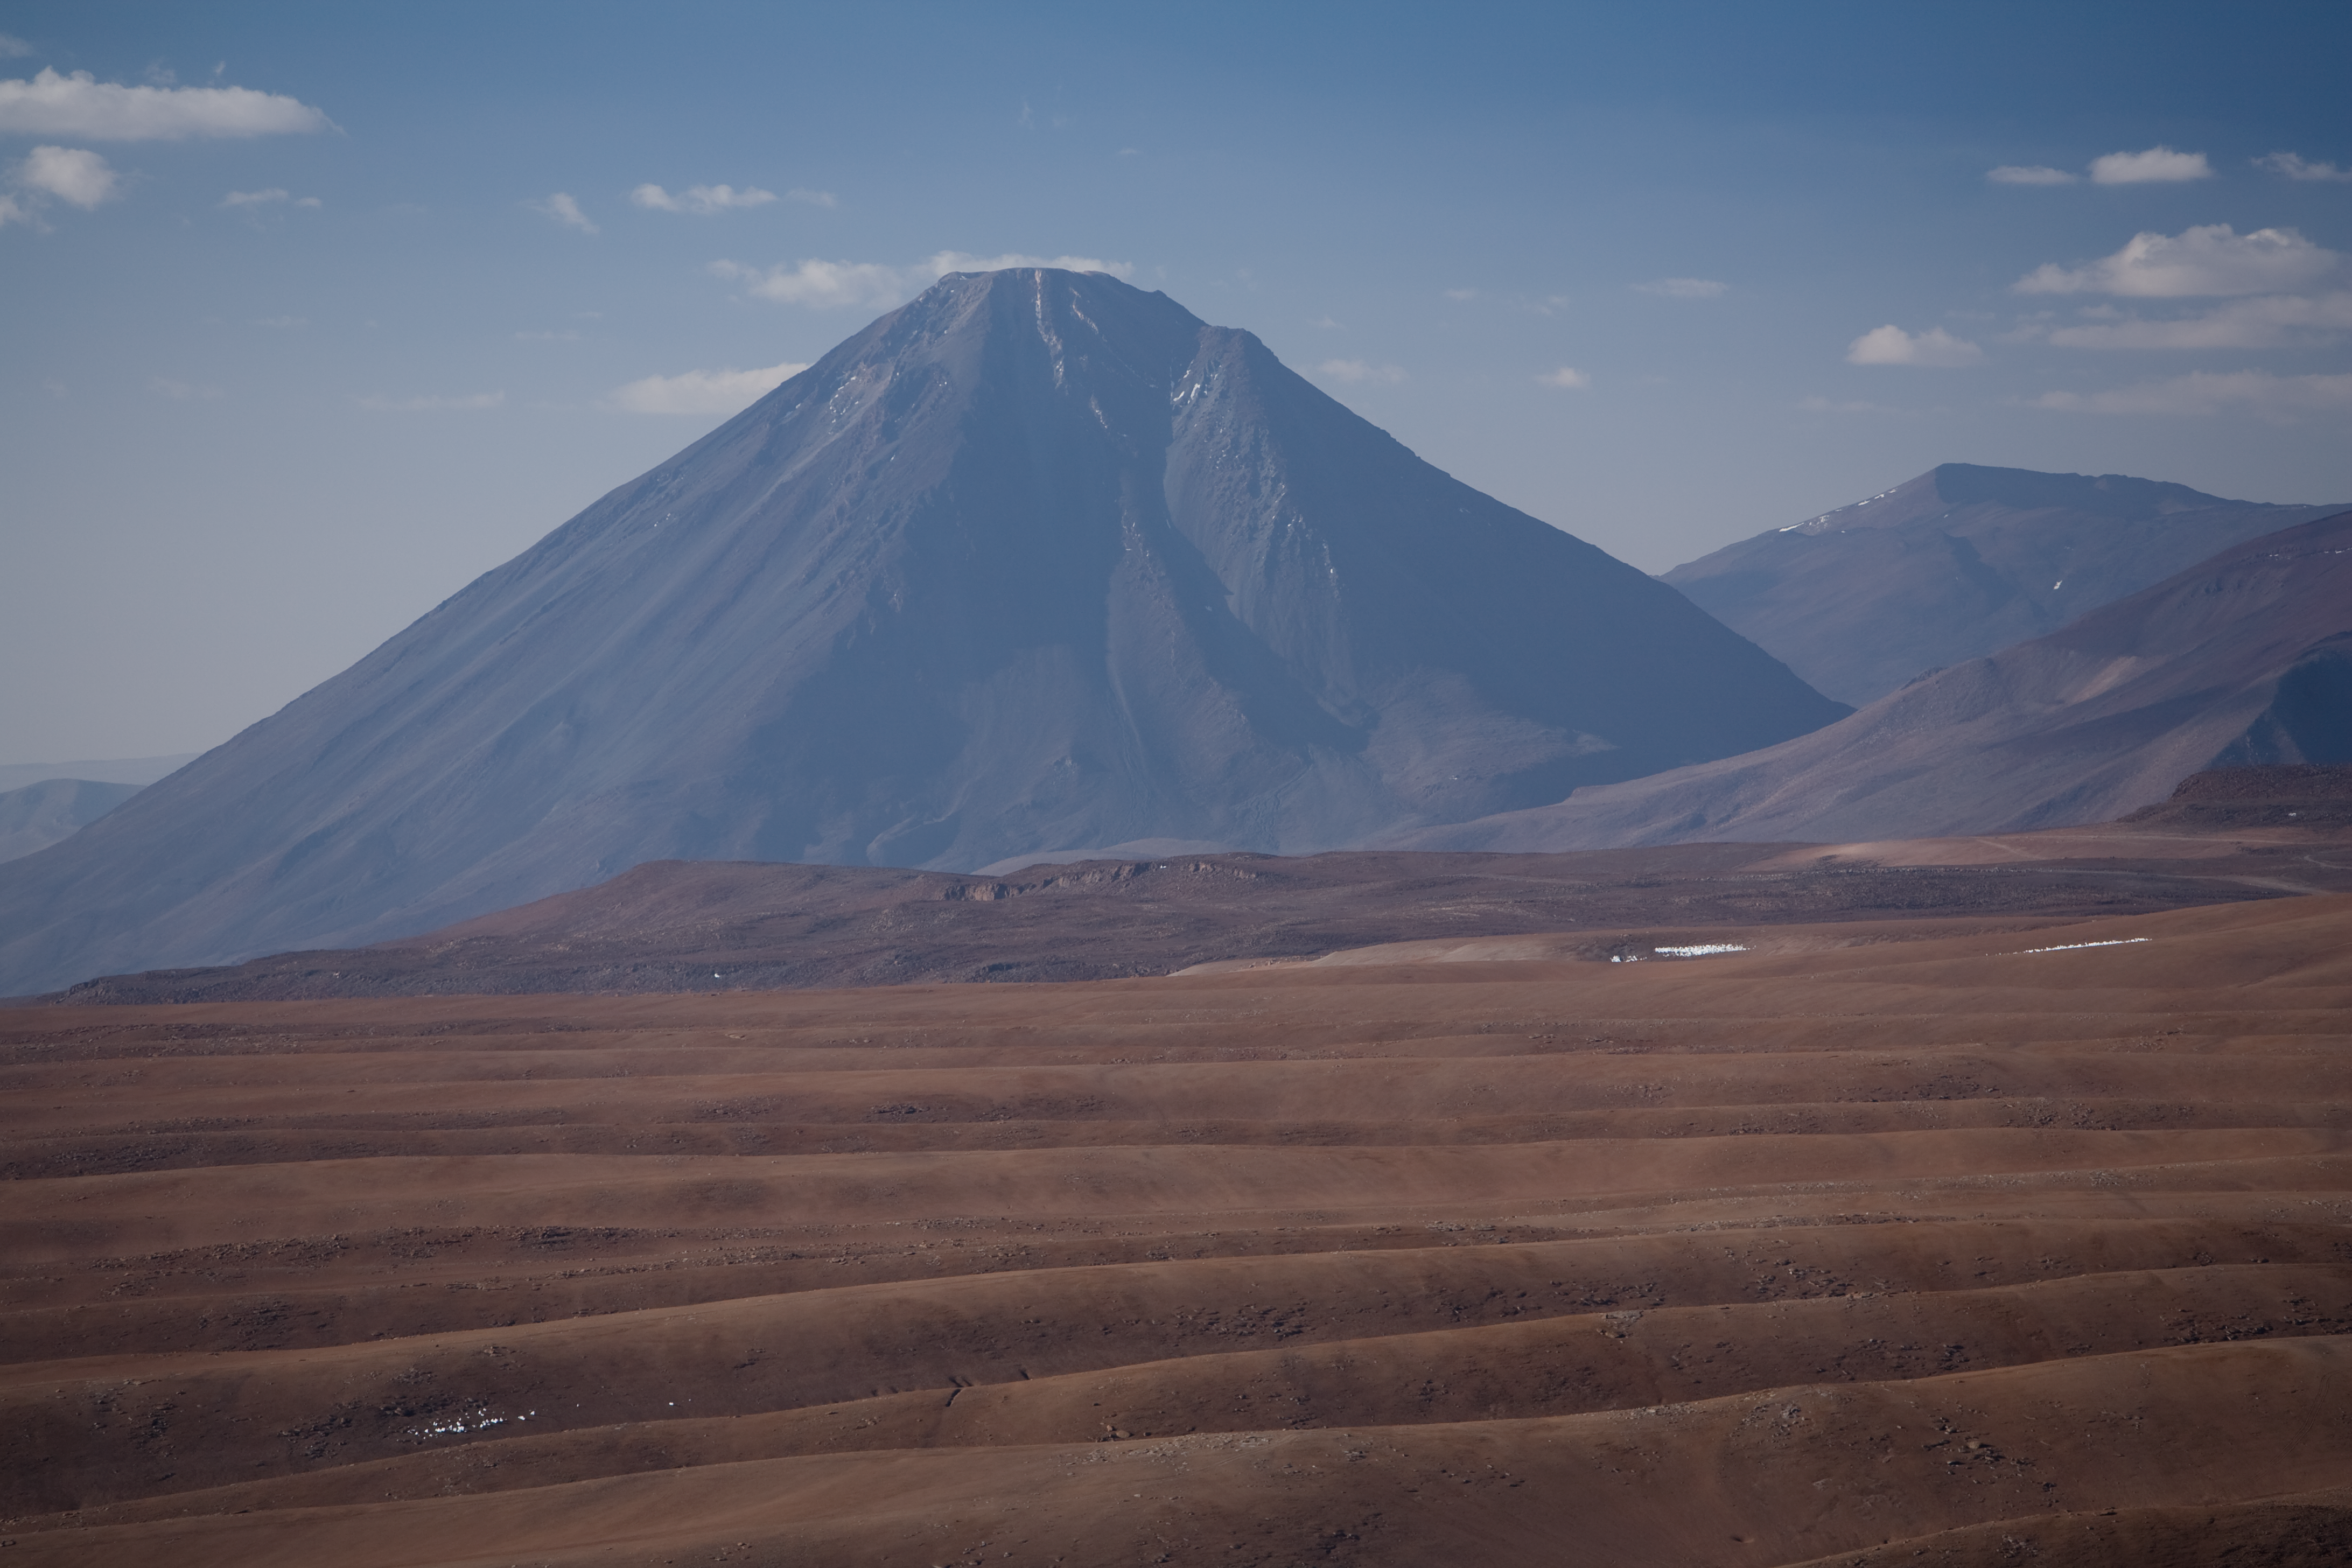

Licancabur volcano

A magnificent view of the imposing volcano Licancabur, in Chile in 2005.

Credit: ESO